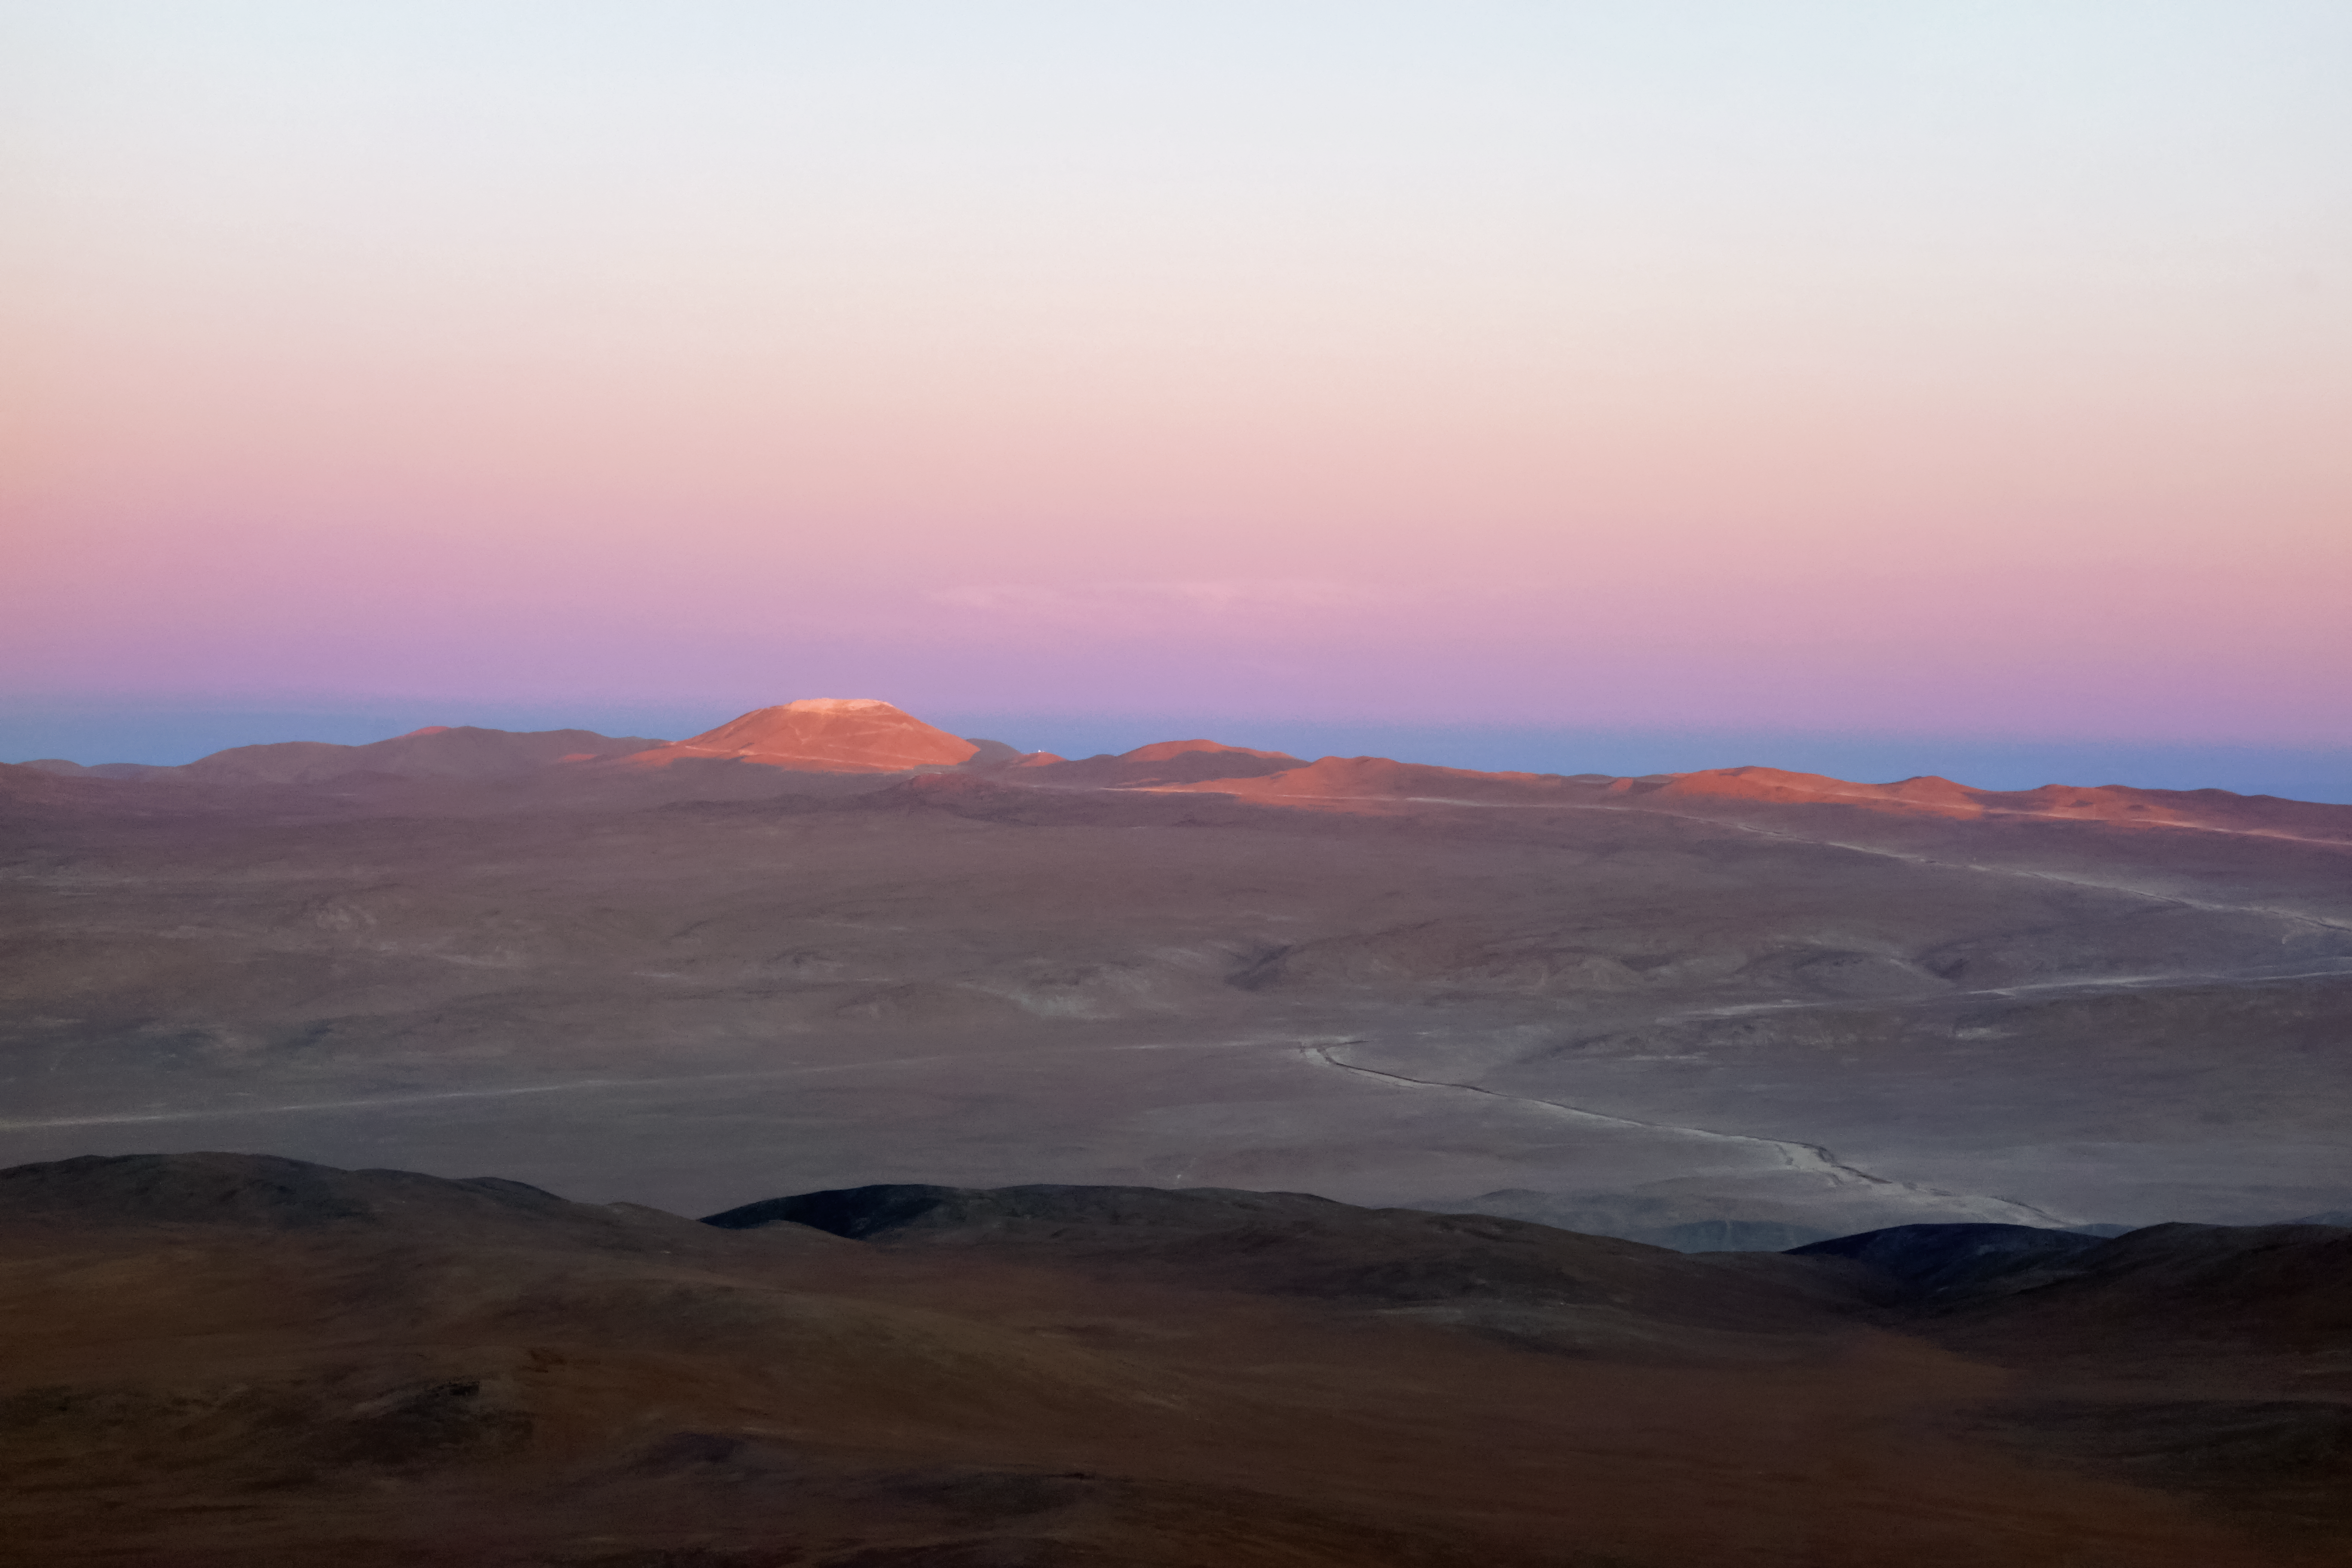

Dusk over Cerro Armazones

The partially leveled peak of Cerro Armazones appears here brushed by the fading Sun. Work on leveling the summit can be seen to be making good progress, and the expanded road leading to the mountain winds its way along the landscape below.

Credit: ESO/J. Girard (djulik.com)